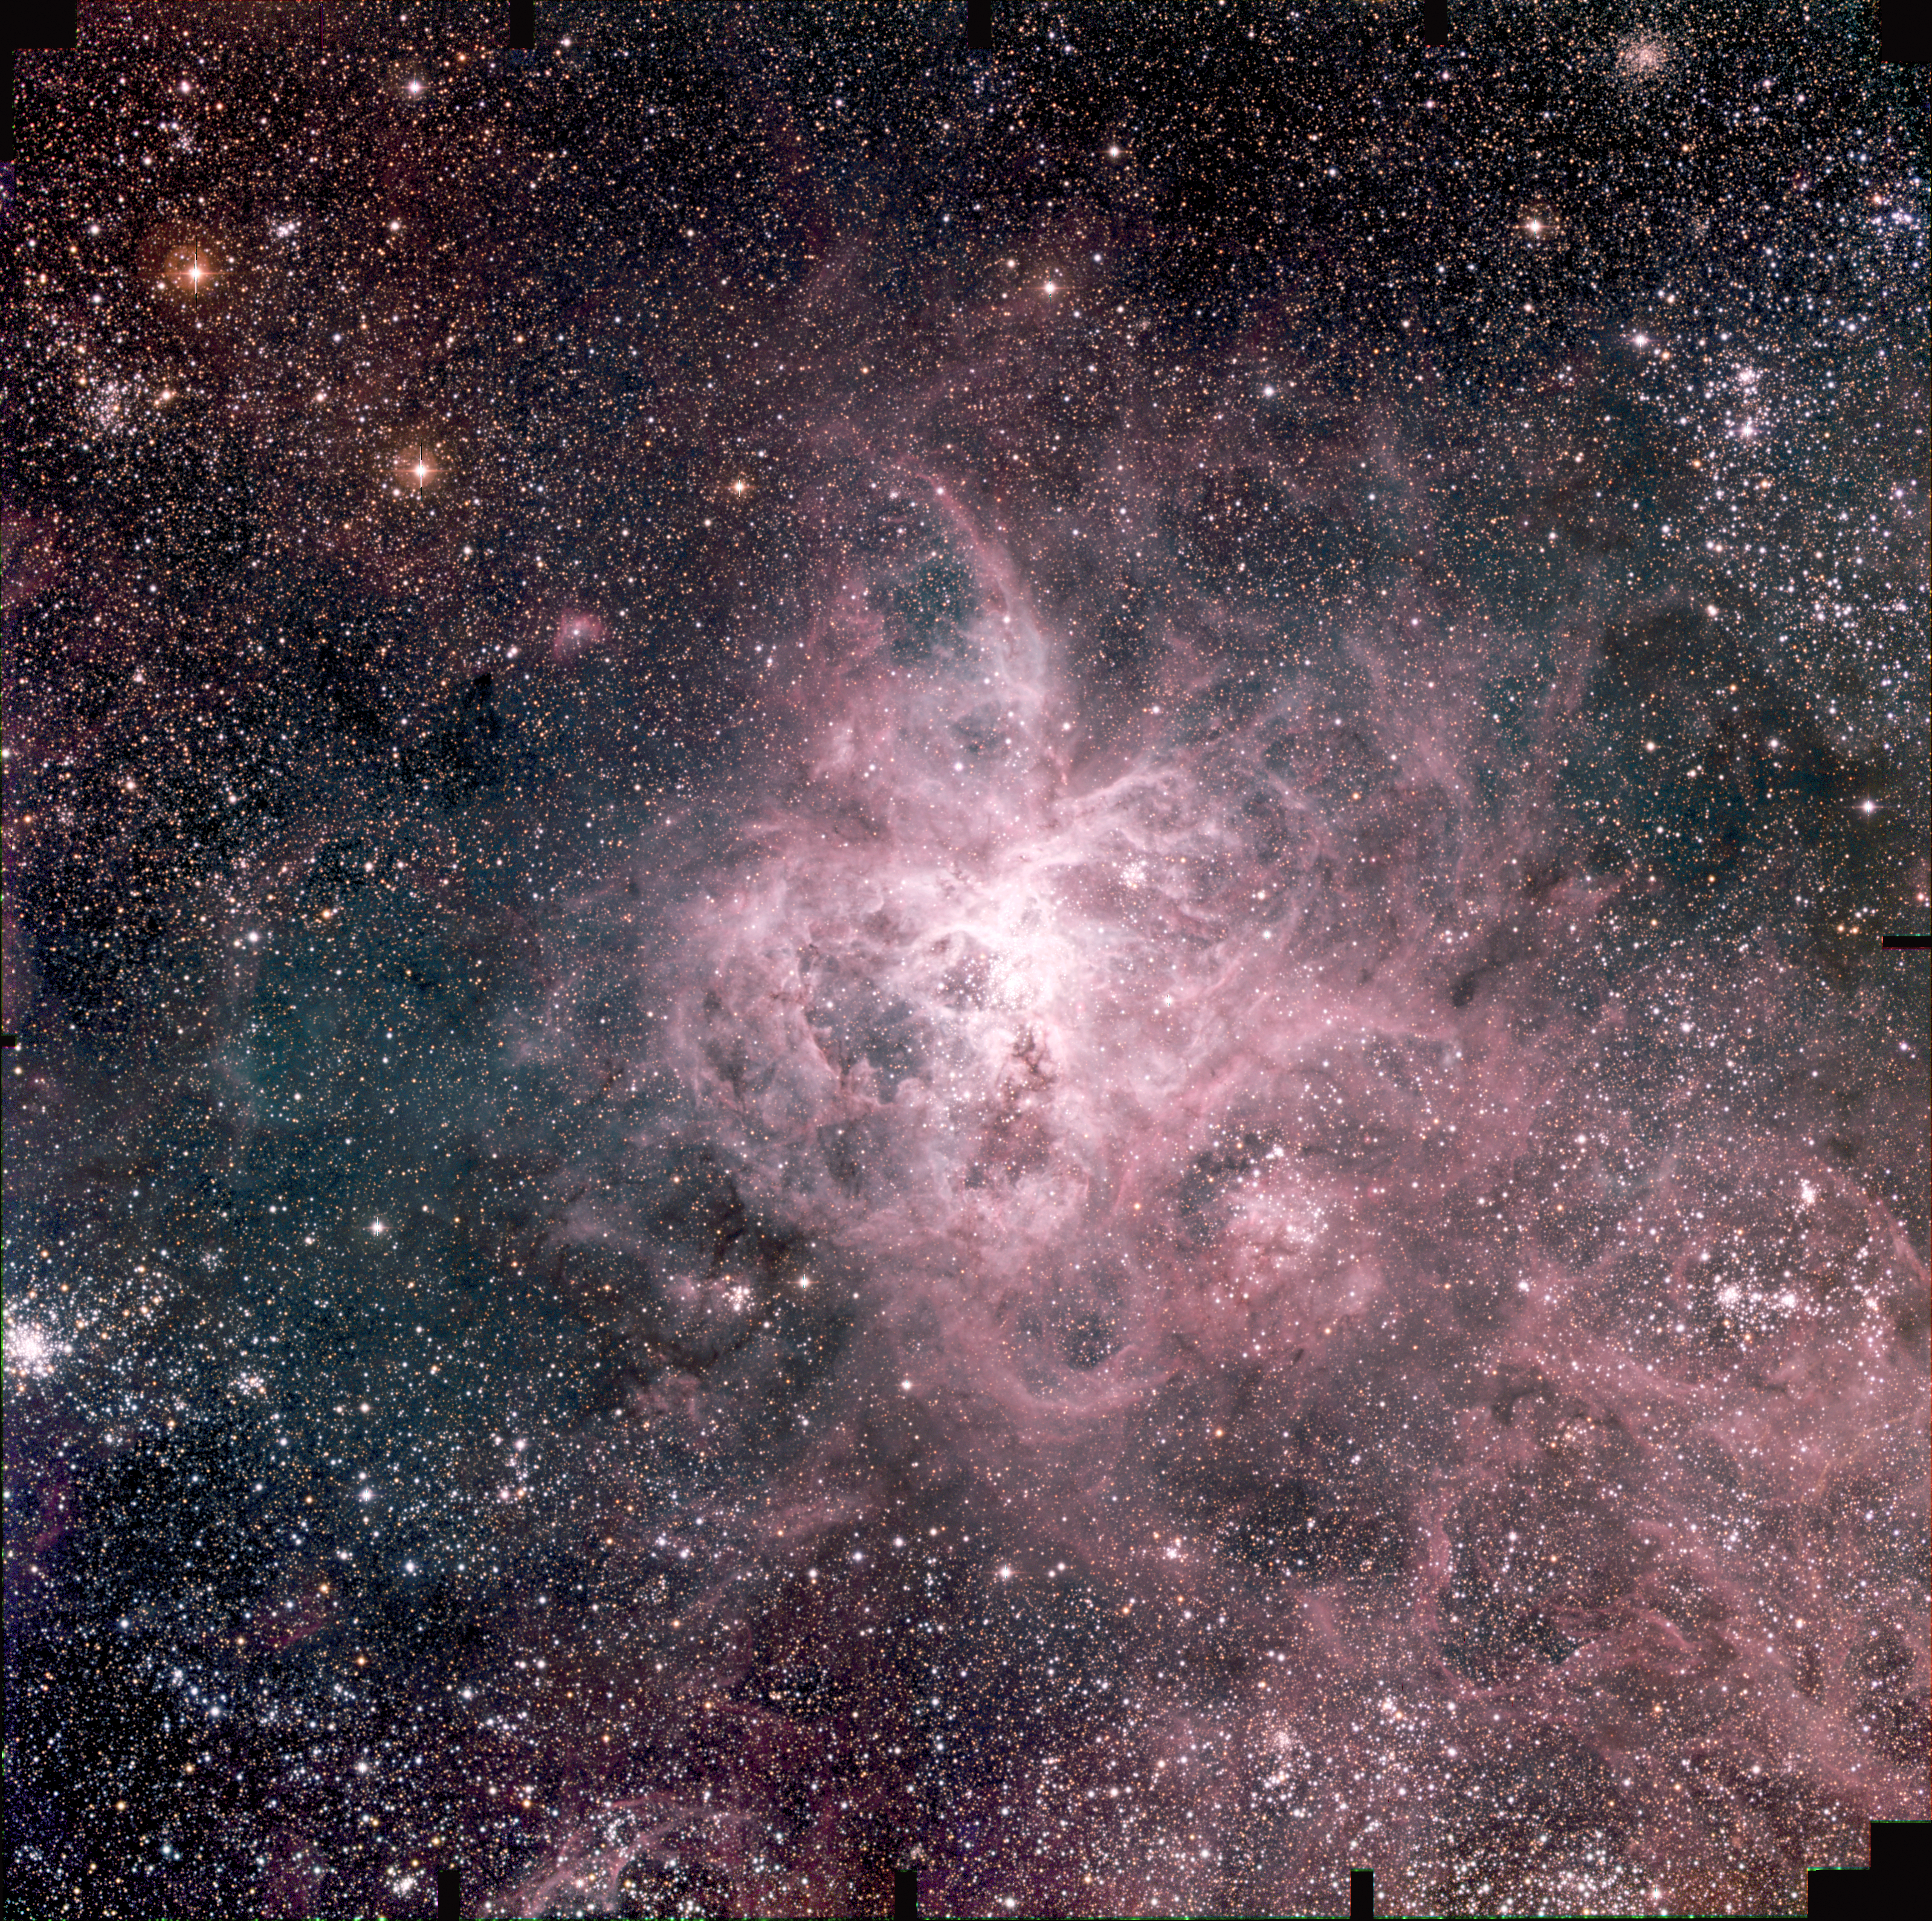

In Tarantula territory (a)

A reproduction of a composite colour image of the Tarantula Nebula in the Large Magellanic Cloud (LMC) and its surroundings. The LMC is a satellite galaxy to our Milky Way system, located in the southern constellation Dorado (the Swordfish) at a distance of approximately 170,000 light-years. The image is based on 15 exposures in the visual part of the spectrum with the Wide Field Imager (WFI) camera on the 2.2-m MPG/ESO telescope at the La Silla Observatory. A number of small areas near the borders were not covered in all three colours and have been left black. Six smaller fields with particular objects from this photo are reproduced as ESO Press Photos eso0216b-g. ESO Press Photo eso0216a was produced from 15 images that were obtained in September 2000 with the Wide-Field-Imager (WFI) at the 2.2-m MPG/ESO telescope. The images were exposed in the B-band (5 x 200 sec; wavelength 456 nm; Full-Width-Half-Maximum (FWHM) 99 nm; here rendered as blue), V-band (5 x 200 sec; 540 nm; 89 nm; green) and R-band (5 x 200 sec; 652 nm; 162 nm; red). The original pixel size is 0.238 arcsec. The photo shows the full field recorded in all three colours. It measures approximately 34 x 34 arcmin 2 ; North is up and East is left. The seeing was about 1.6 arcsec.

Credit: ESO